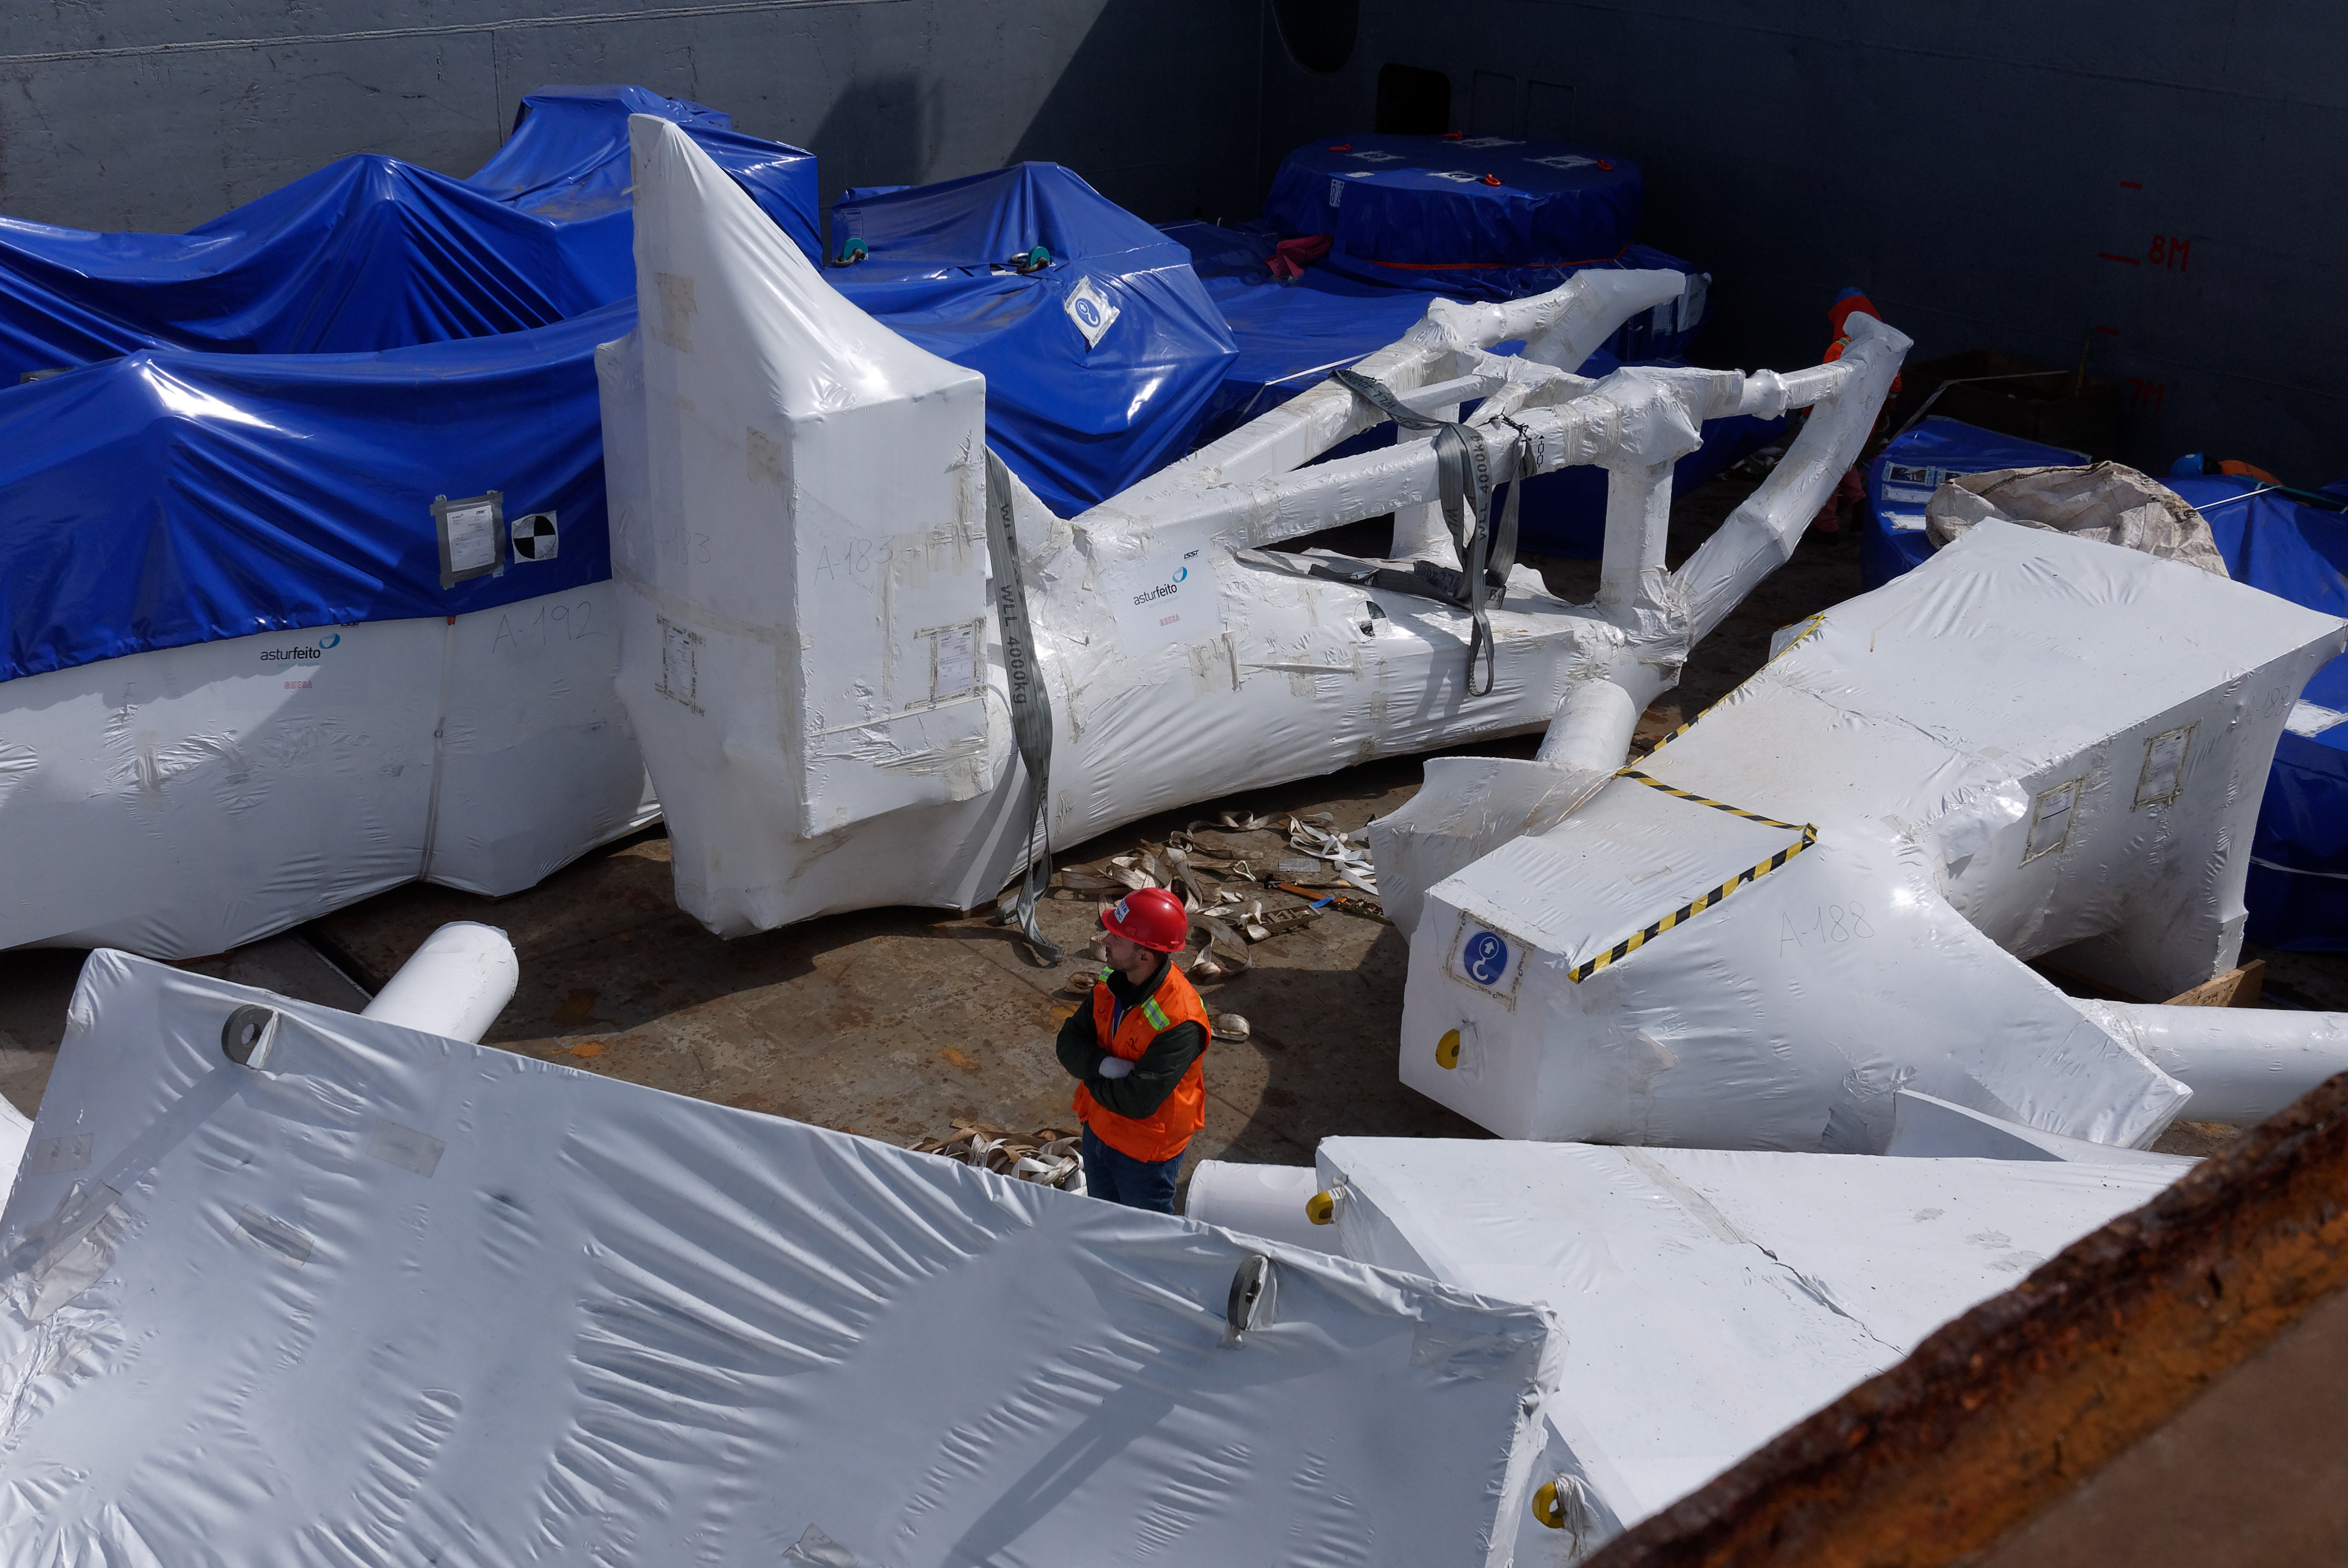

TMA Arrives in Coquimbo

On September 7, 2019, the ship carrying the LSST Telescope Mount Assembly (TMA) arrived in Coquimbo. The TMA was manufactured in Spain, and was disassembled into smaller pieces for shipping. Each piece was marine-wrapped to protect it during transport. Now the pieces will be loaded onboard a fleet of transport vehicles which will carry them to the LSST summit facility on Cerro Pachón.

Credit: Rubin Observatory/NSF/AURA